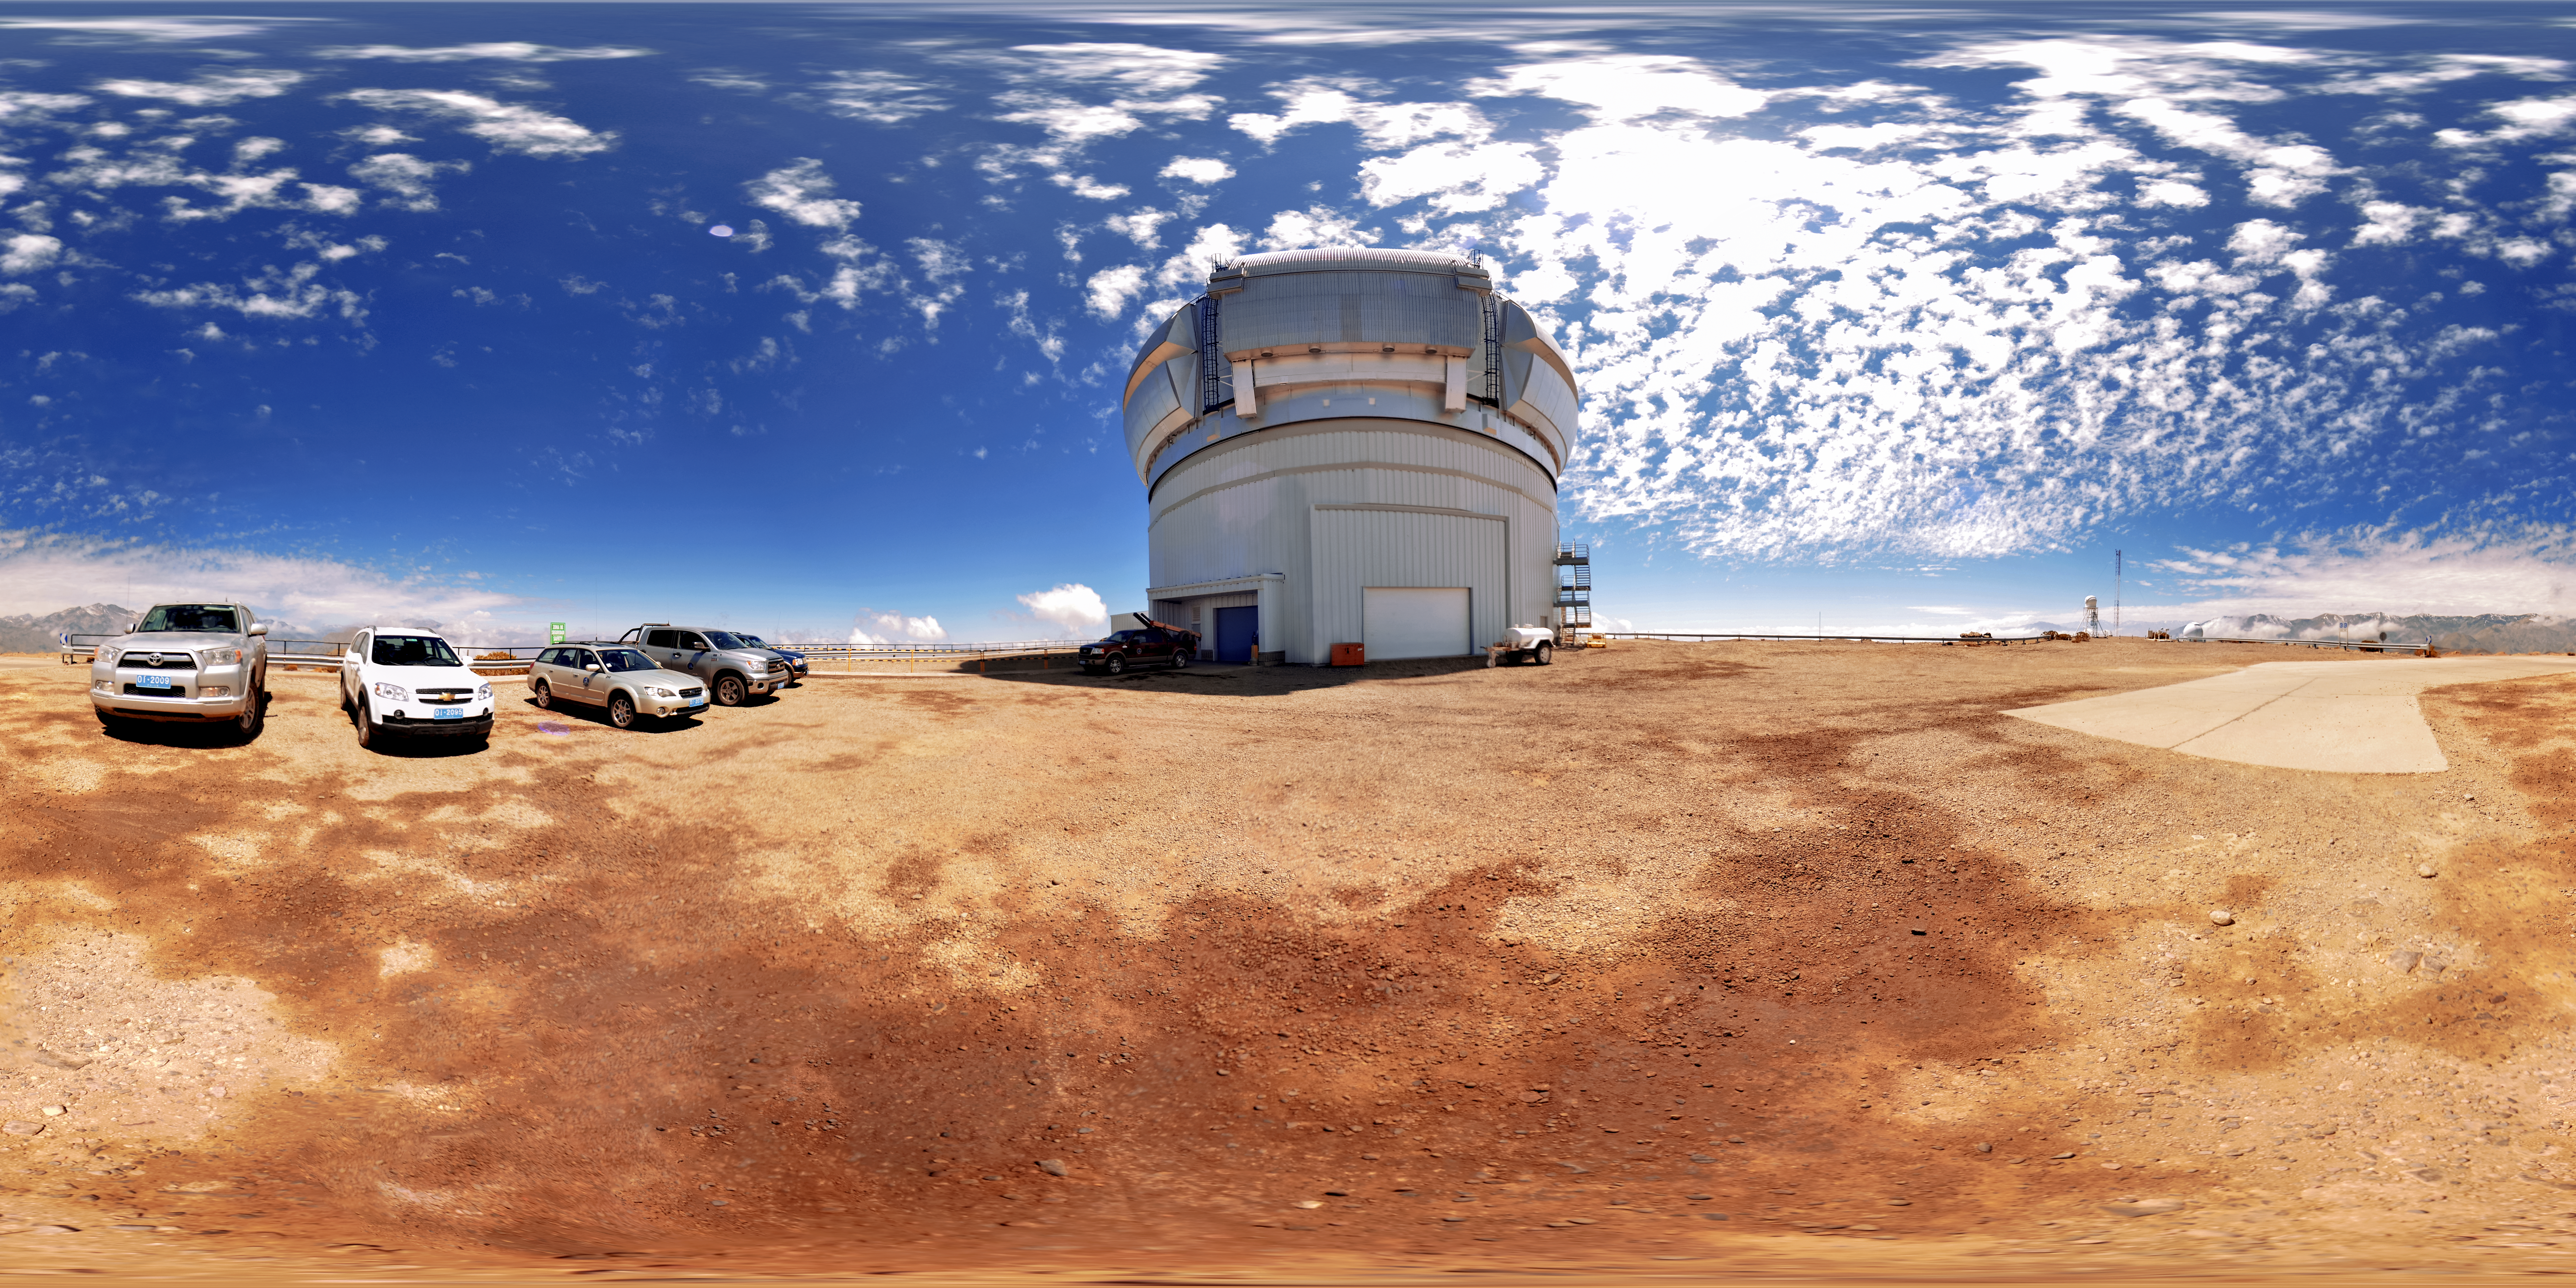

Gemini South Telescope Panorama

A 360-degree landscape view of the Gemini South 8-meter telescope's dome during the day.

Credit: NOIRLab/AURA/NSF/D. Munizaga